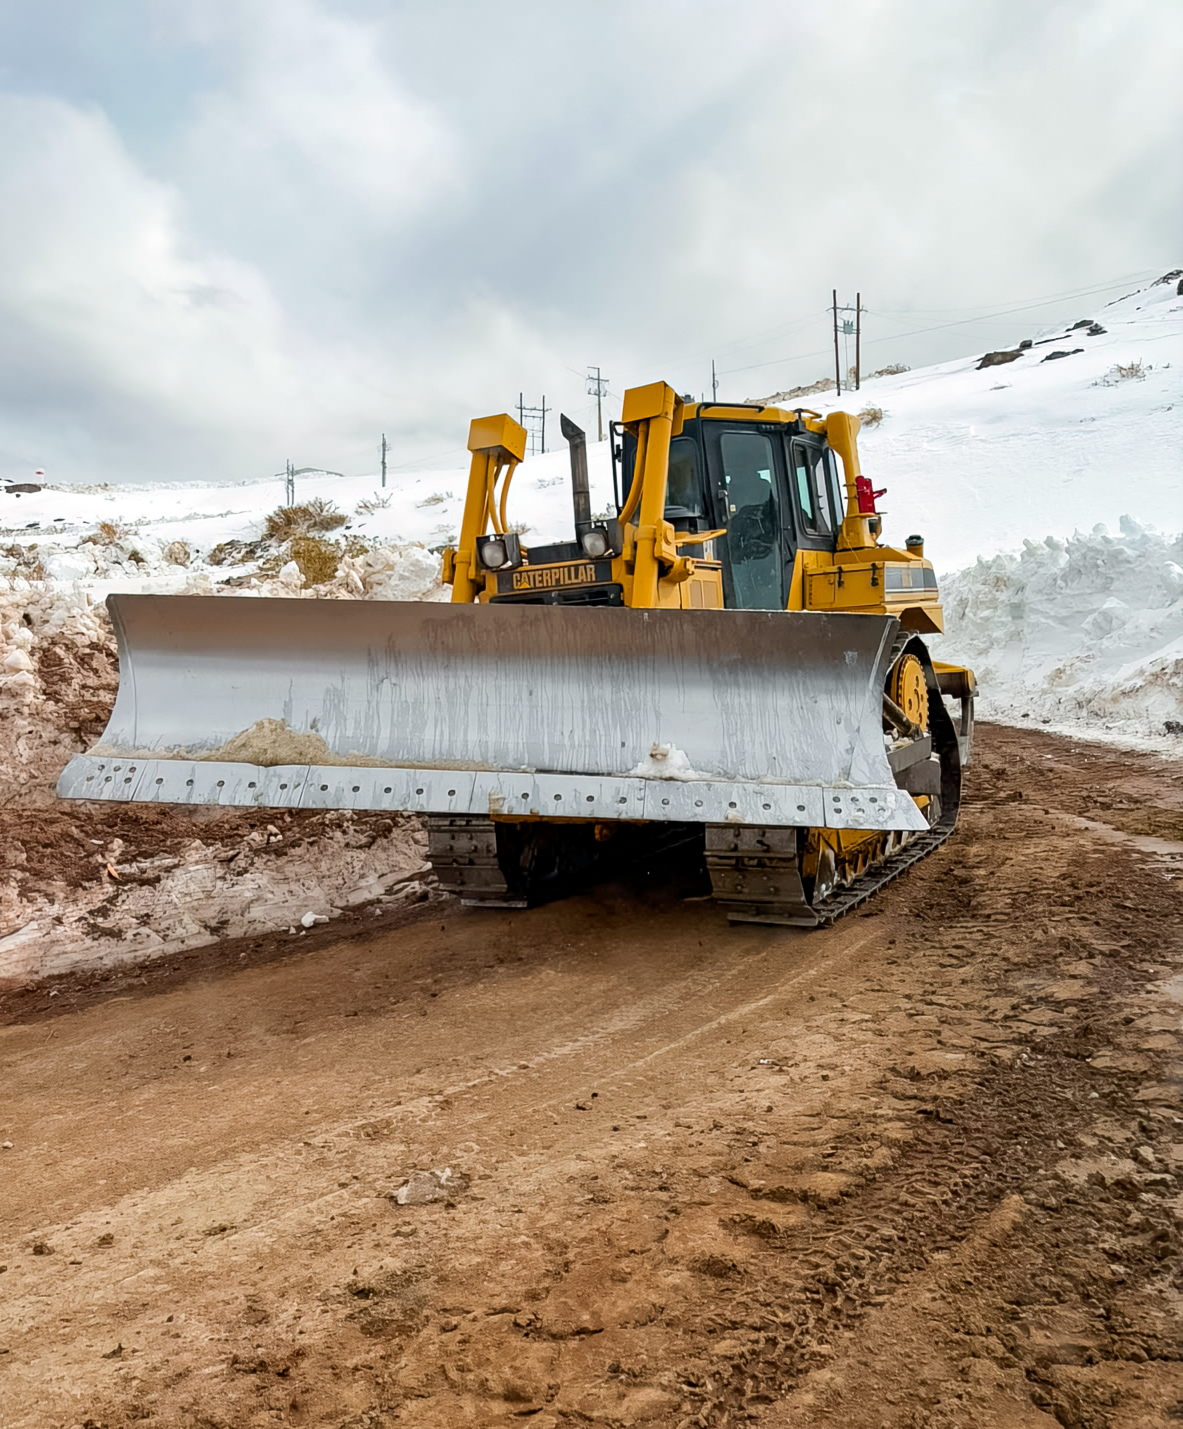

Bulldozer Roadwork

A bulldozer works on the road to Cerro Tololo and Cerro Pachón.

Credit: NOIRLab/NSF/AURA